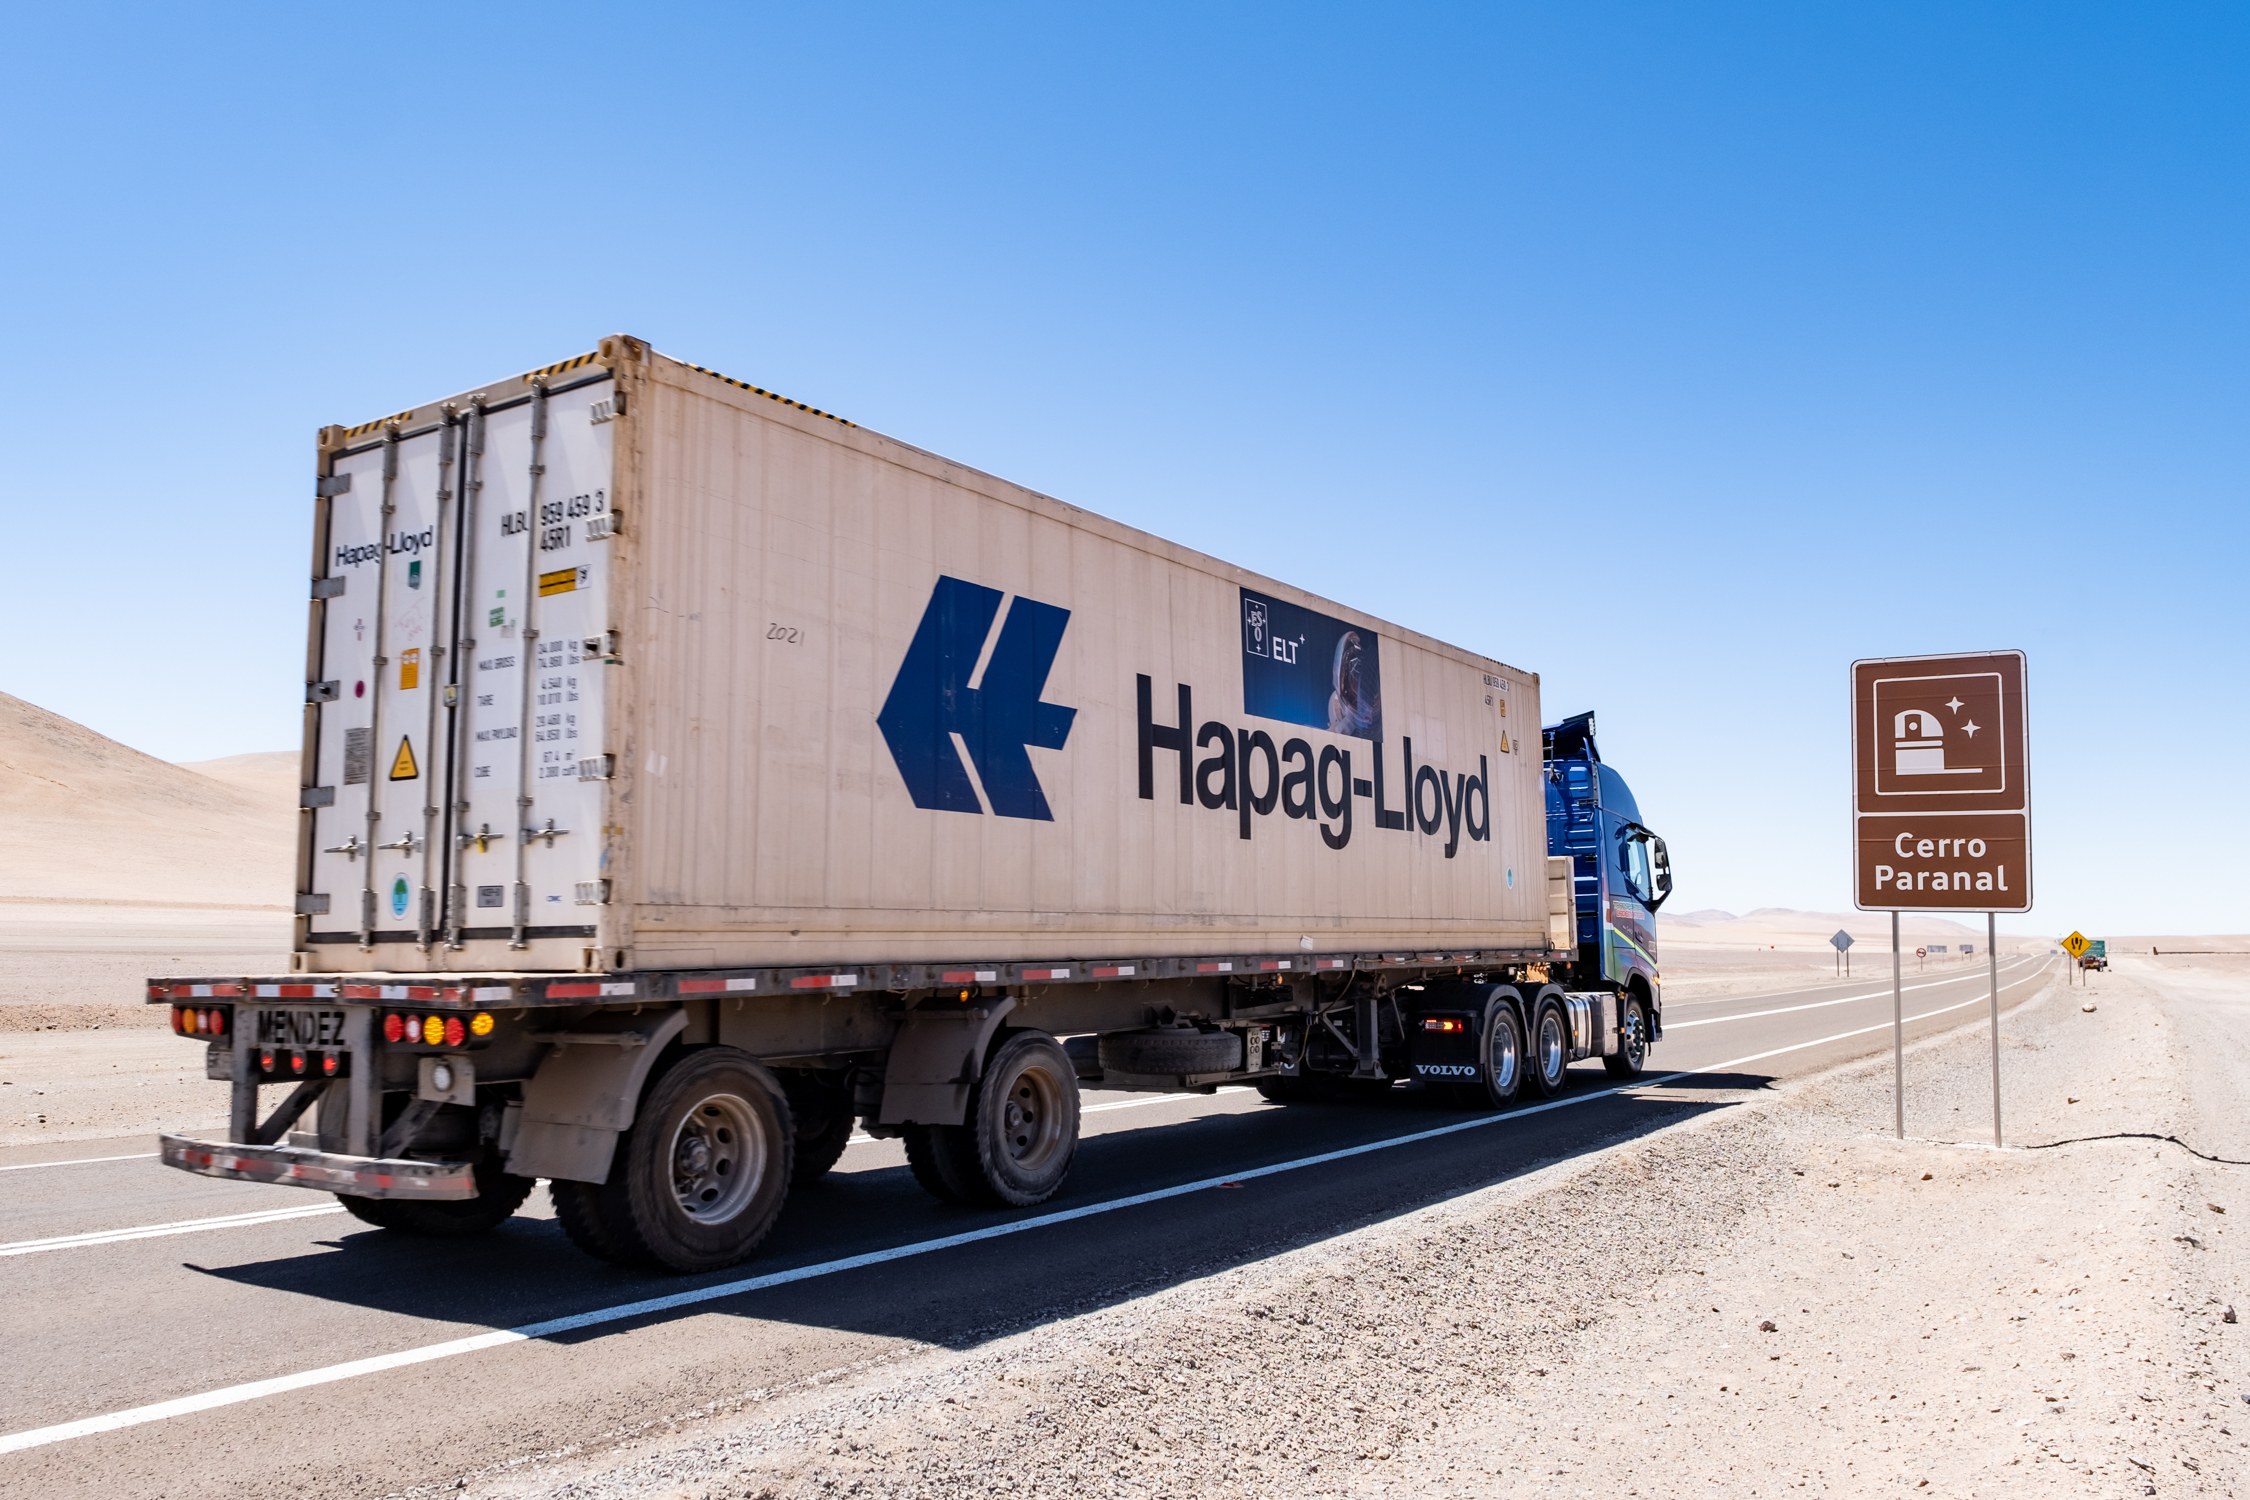

Next stop, Paranal

The first 18 main mirror segments of ESO’s Extremely Large Telescope (ELT) have now safely travelled from Europe to South America, covering more than 10 000 km. Once the ship arrived in Chile, they had a short journey via road from the Antofagasta Terminal International port to ESO’s Paranal Observatory.

Credit: ESO/F. Carrasco